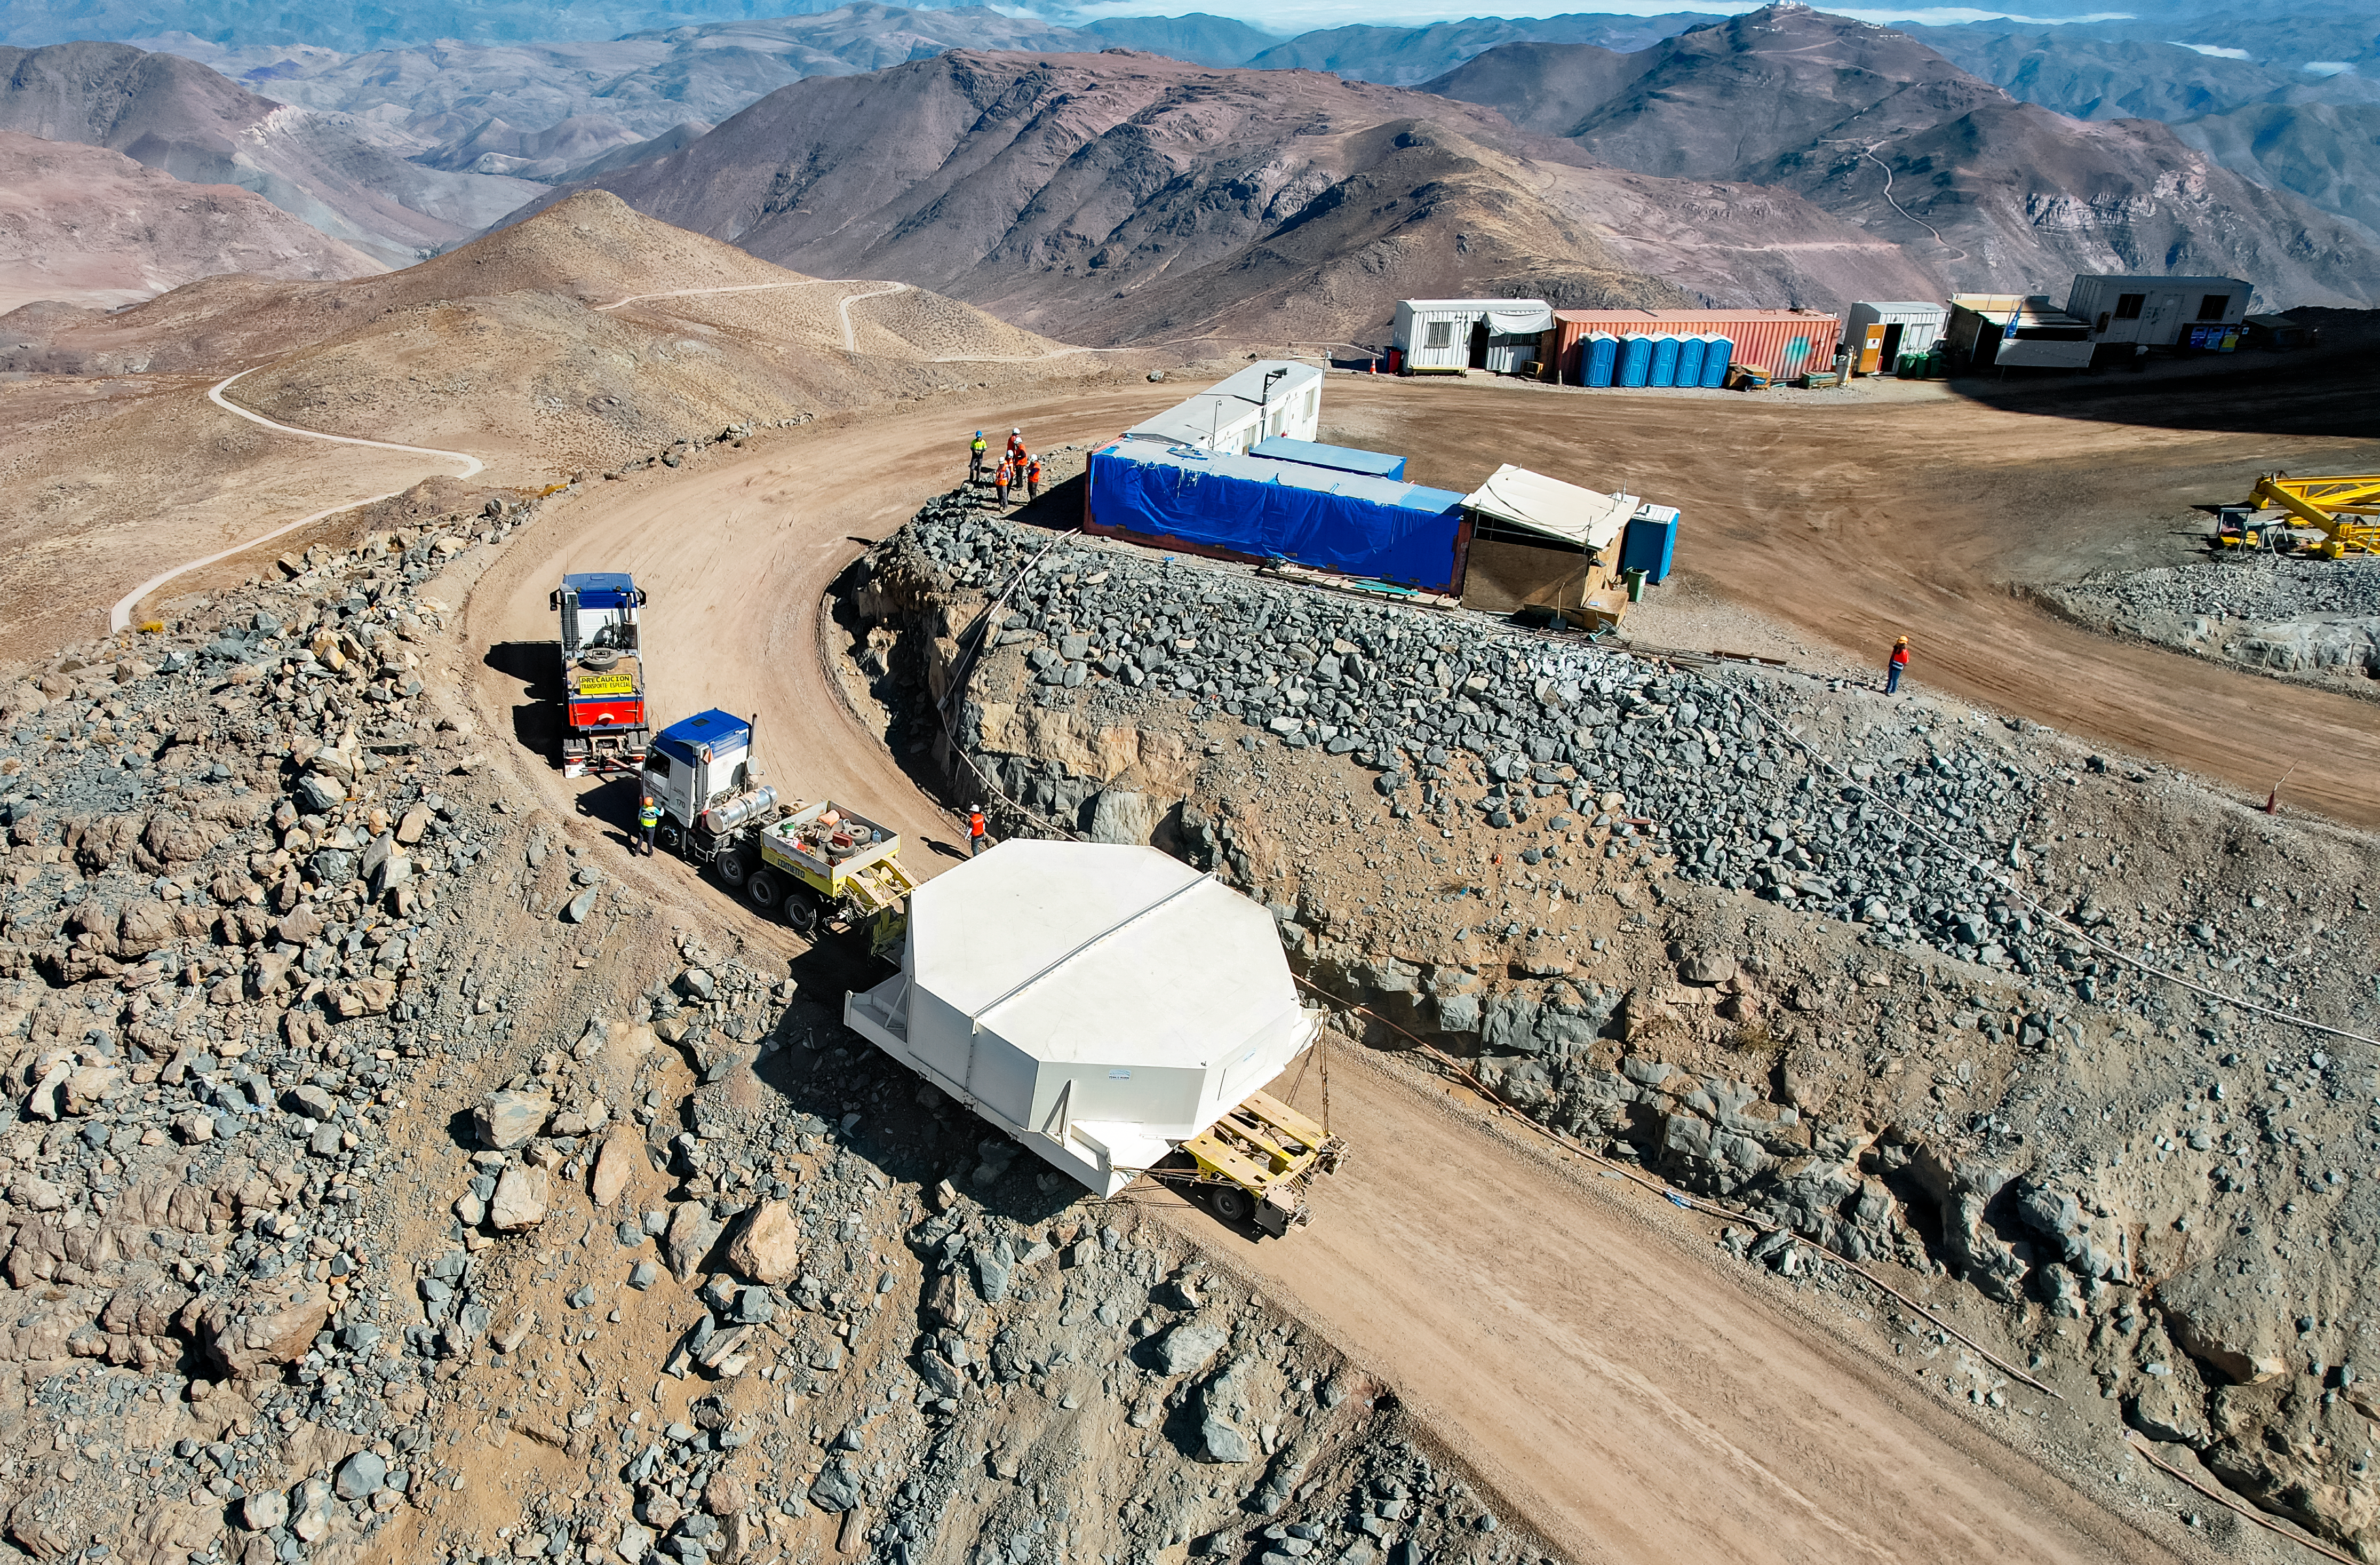

M1M3 glass move March 7, 2024 Rubin’s 8.4-meter Mirror Moves into the Observatory.

Aerial drone view of the Rubin summit team moving the combined 8.4-meter Primary/Tertiary Mirror from a storage building into the Observatory on March 7, 2024.

Credit: Rubin Observatory/NSF/AURA/O.Rivera